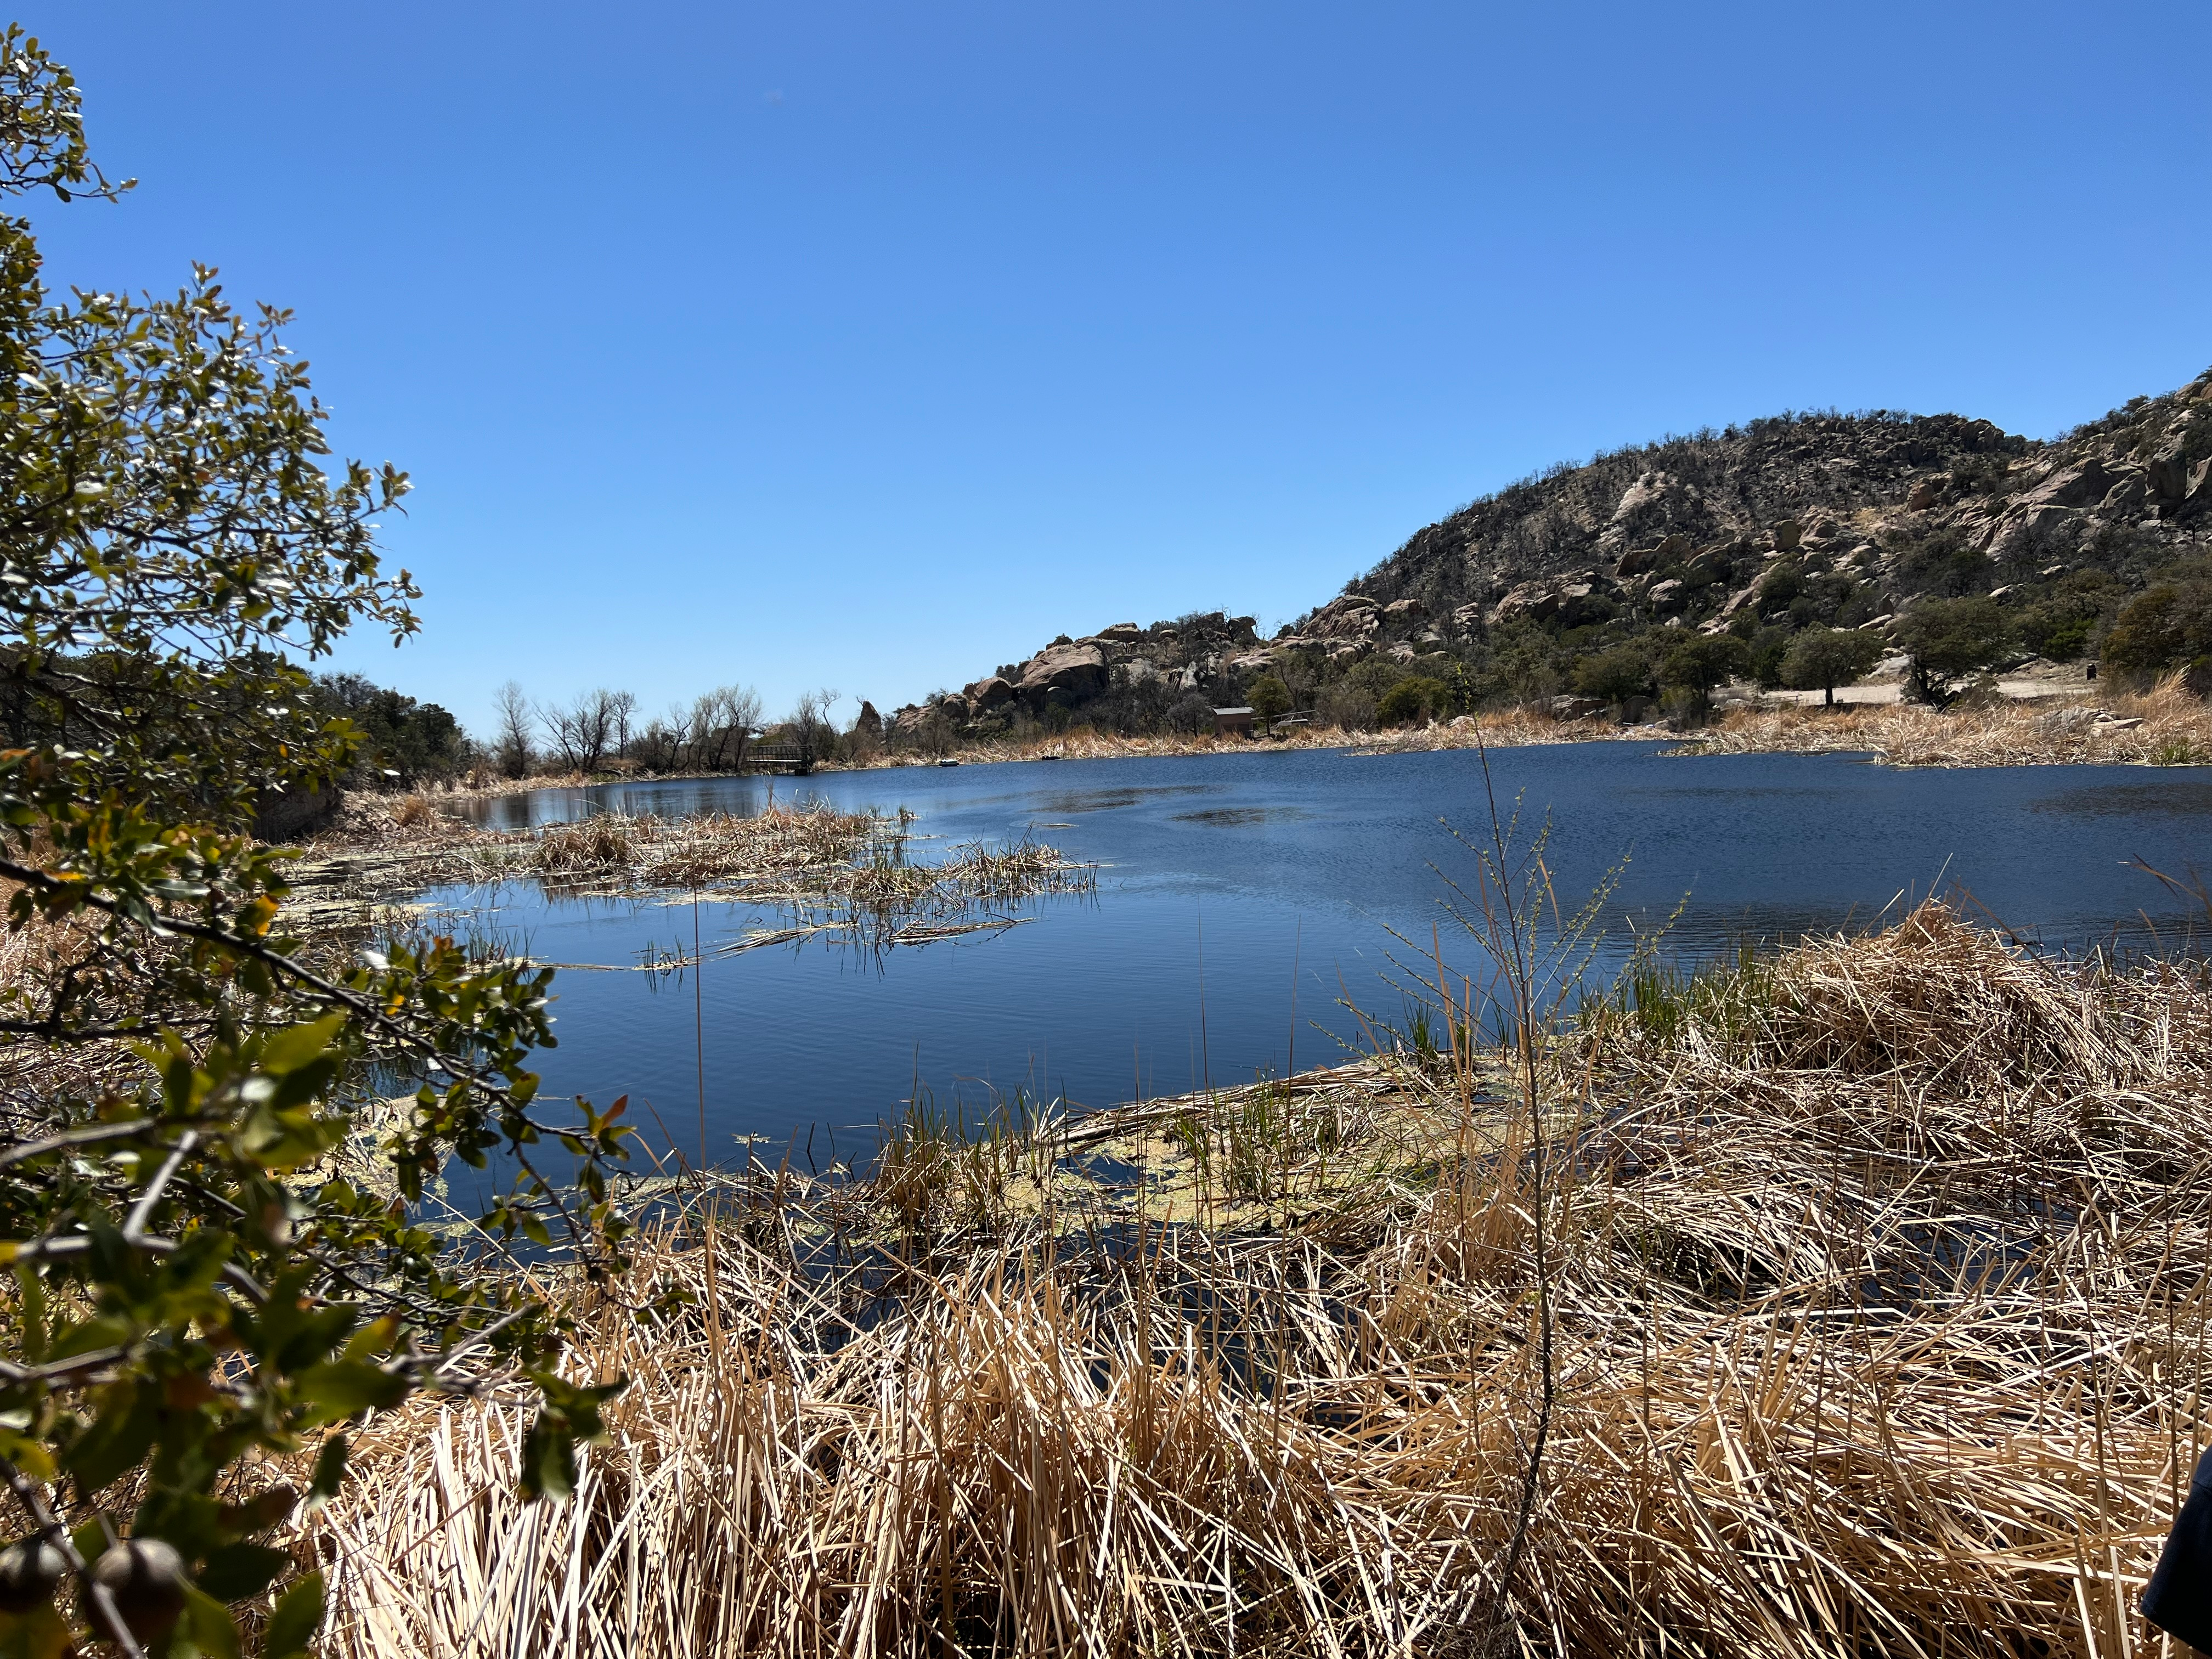

A small lake in the Quinlan Mountains serves as a backup water source for Kitt Peak and an oasis for desert plants and animals

Credit: J. Ramon-Sauberan